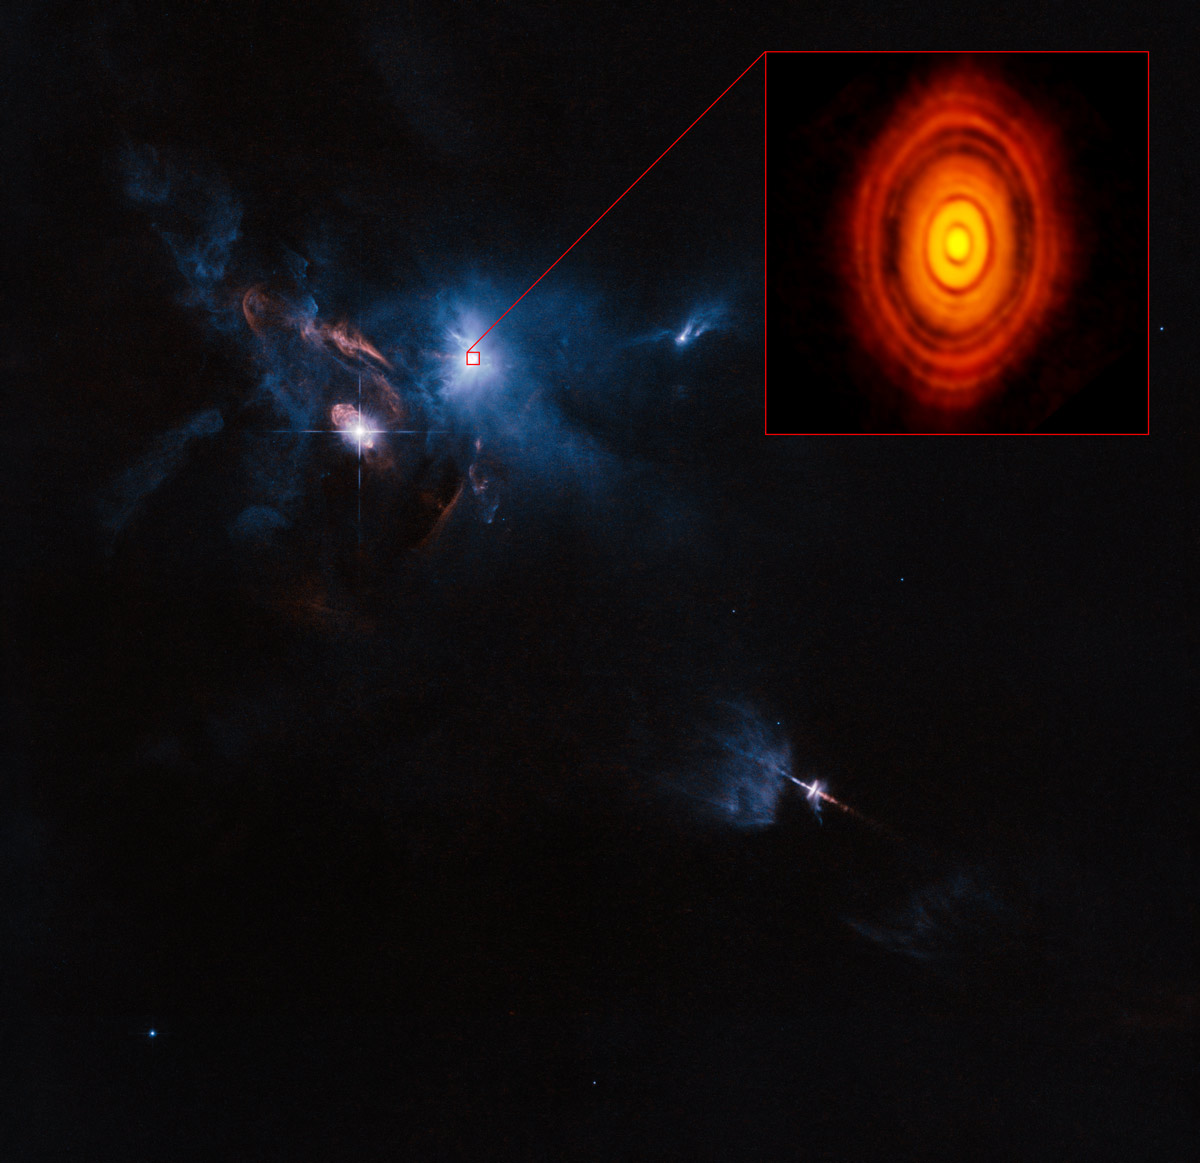

This is the sharpest image ever taken by ALMA

This is the sharpest image ever taken by ALMA — sharper than is routinely achieved in visible light with the NASA/ESA Hubble Space Telescope. It shows the protoplanetary disc surrounding the young star HL Tauri. These new ALMA observations reveal substructures within the disc that have never been seen before and even show the possible positions of planets forming in the dark patches within the system.

Credit: ALMA (ESO/NAOJ/NRAO)